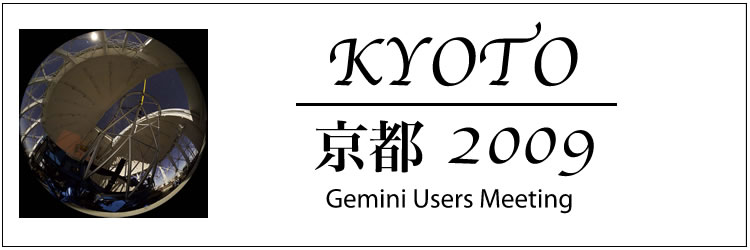

Gemini Users Meeting 2009

Gemini Users Meeting 2009

Credit: International Gemini Observatory/NOIRLab/NSF/AURA